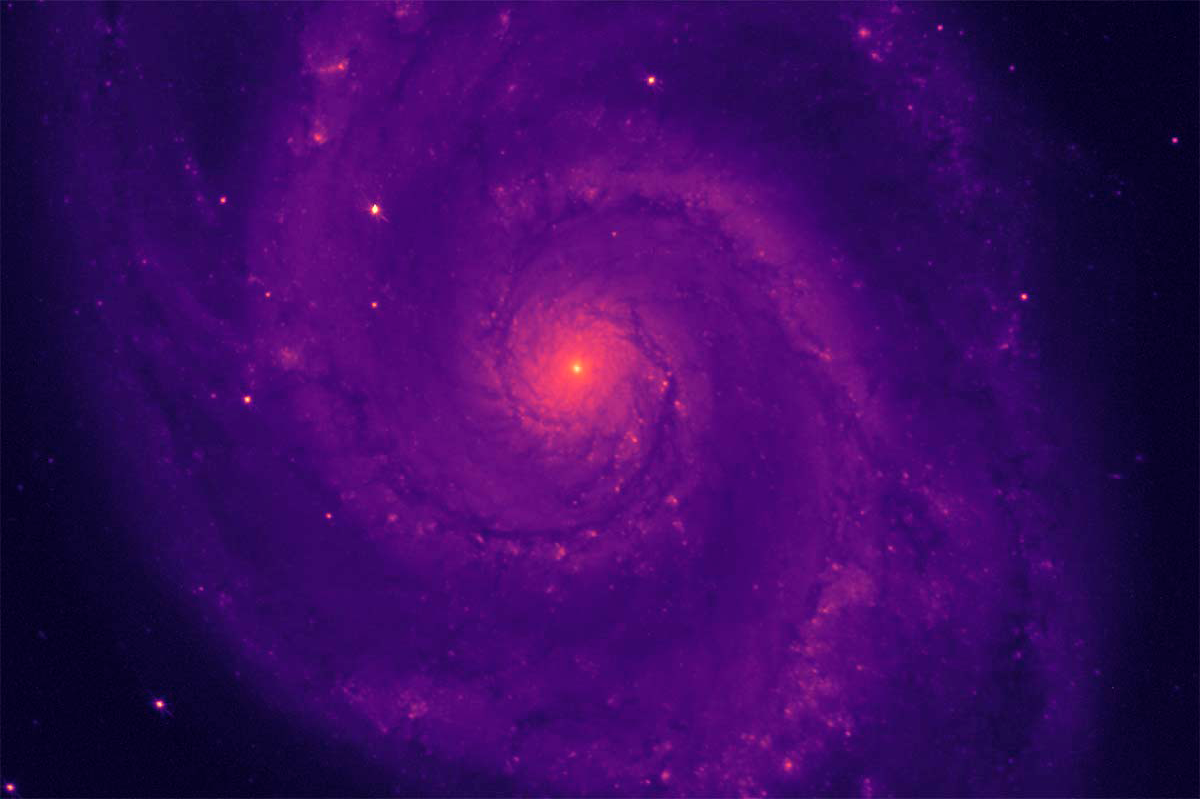

Dark Energy Spectroscopic Instrument’s Lenses See First Light

On April 1, the Mayall telescope at Kitt Peak emerged from hibernation—its dome reopened to the night sky, and starlight poured through the six large lenses of its powerful new research tool: the Dark Energy Spectroscopic Instrument (DESI). Early next year, DESI will begin the greatest cosmic cartography experiment attempted to date, surveying 40 million galaxies and quasars out to a distance of 10 billion light years, and 10 million stars in our Galaxy. DESI's commissioning camera captured this image of the Whirlpool Galaxy, a.k.a. M51.

Credit: DESI Collaboration